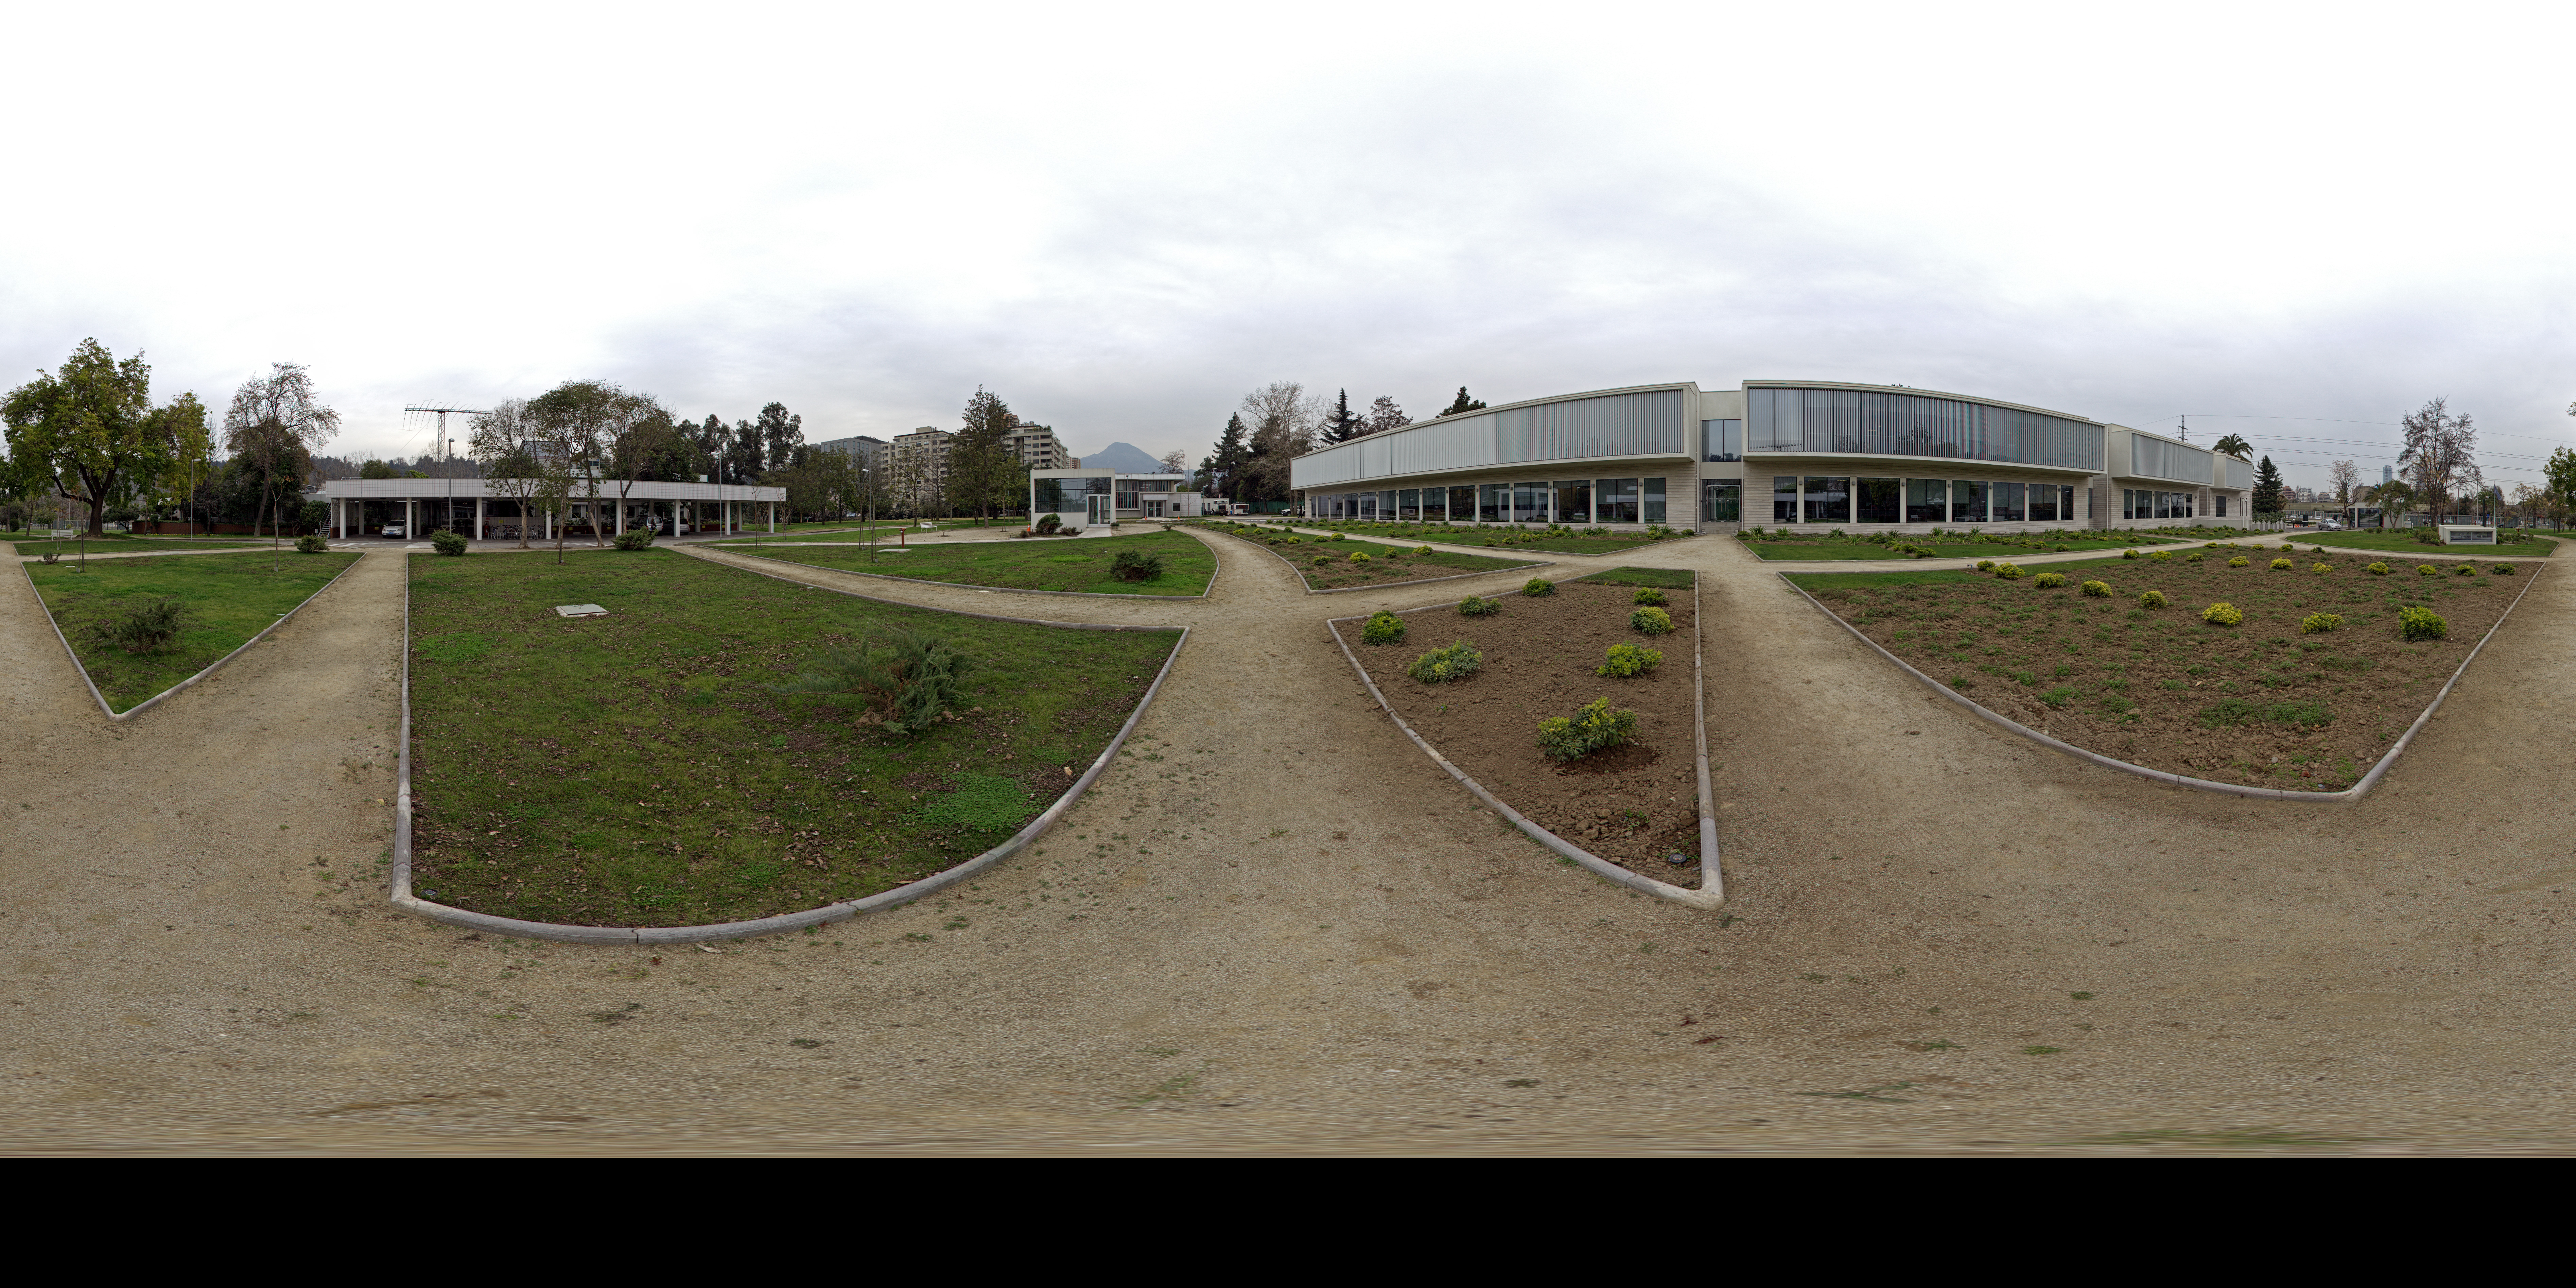

ESO ALMA building

This is a 360 degree panorama view of the Santiago Central Office headquarters of the Atacama Large Millimeter/submillimeter Array (ALMA) project in the Vitacura district of the Chilean capital. The building, which is on the right of this image, is adjacent to ESO’s Santiago offices, which can be seen on the left hand side.

The ALMA headquarters were built by ESO as part of its responsibilities as the European ALMA partner, has a size of almost 7000 square metres over two storeys. It has more than 100 offices, as well as other facilities such as meeting rooms, an auditorium, and underground parking for 130 cars.

Credit: ESO